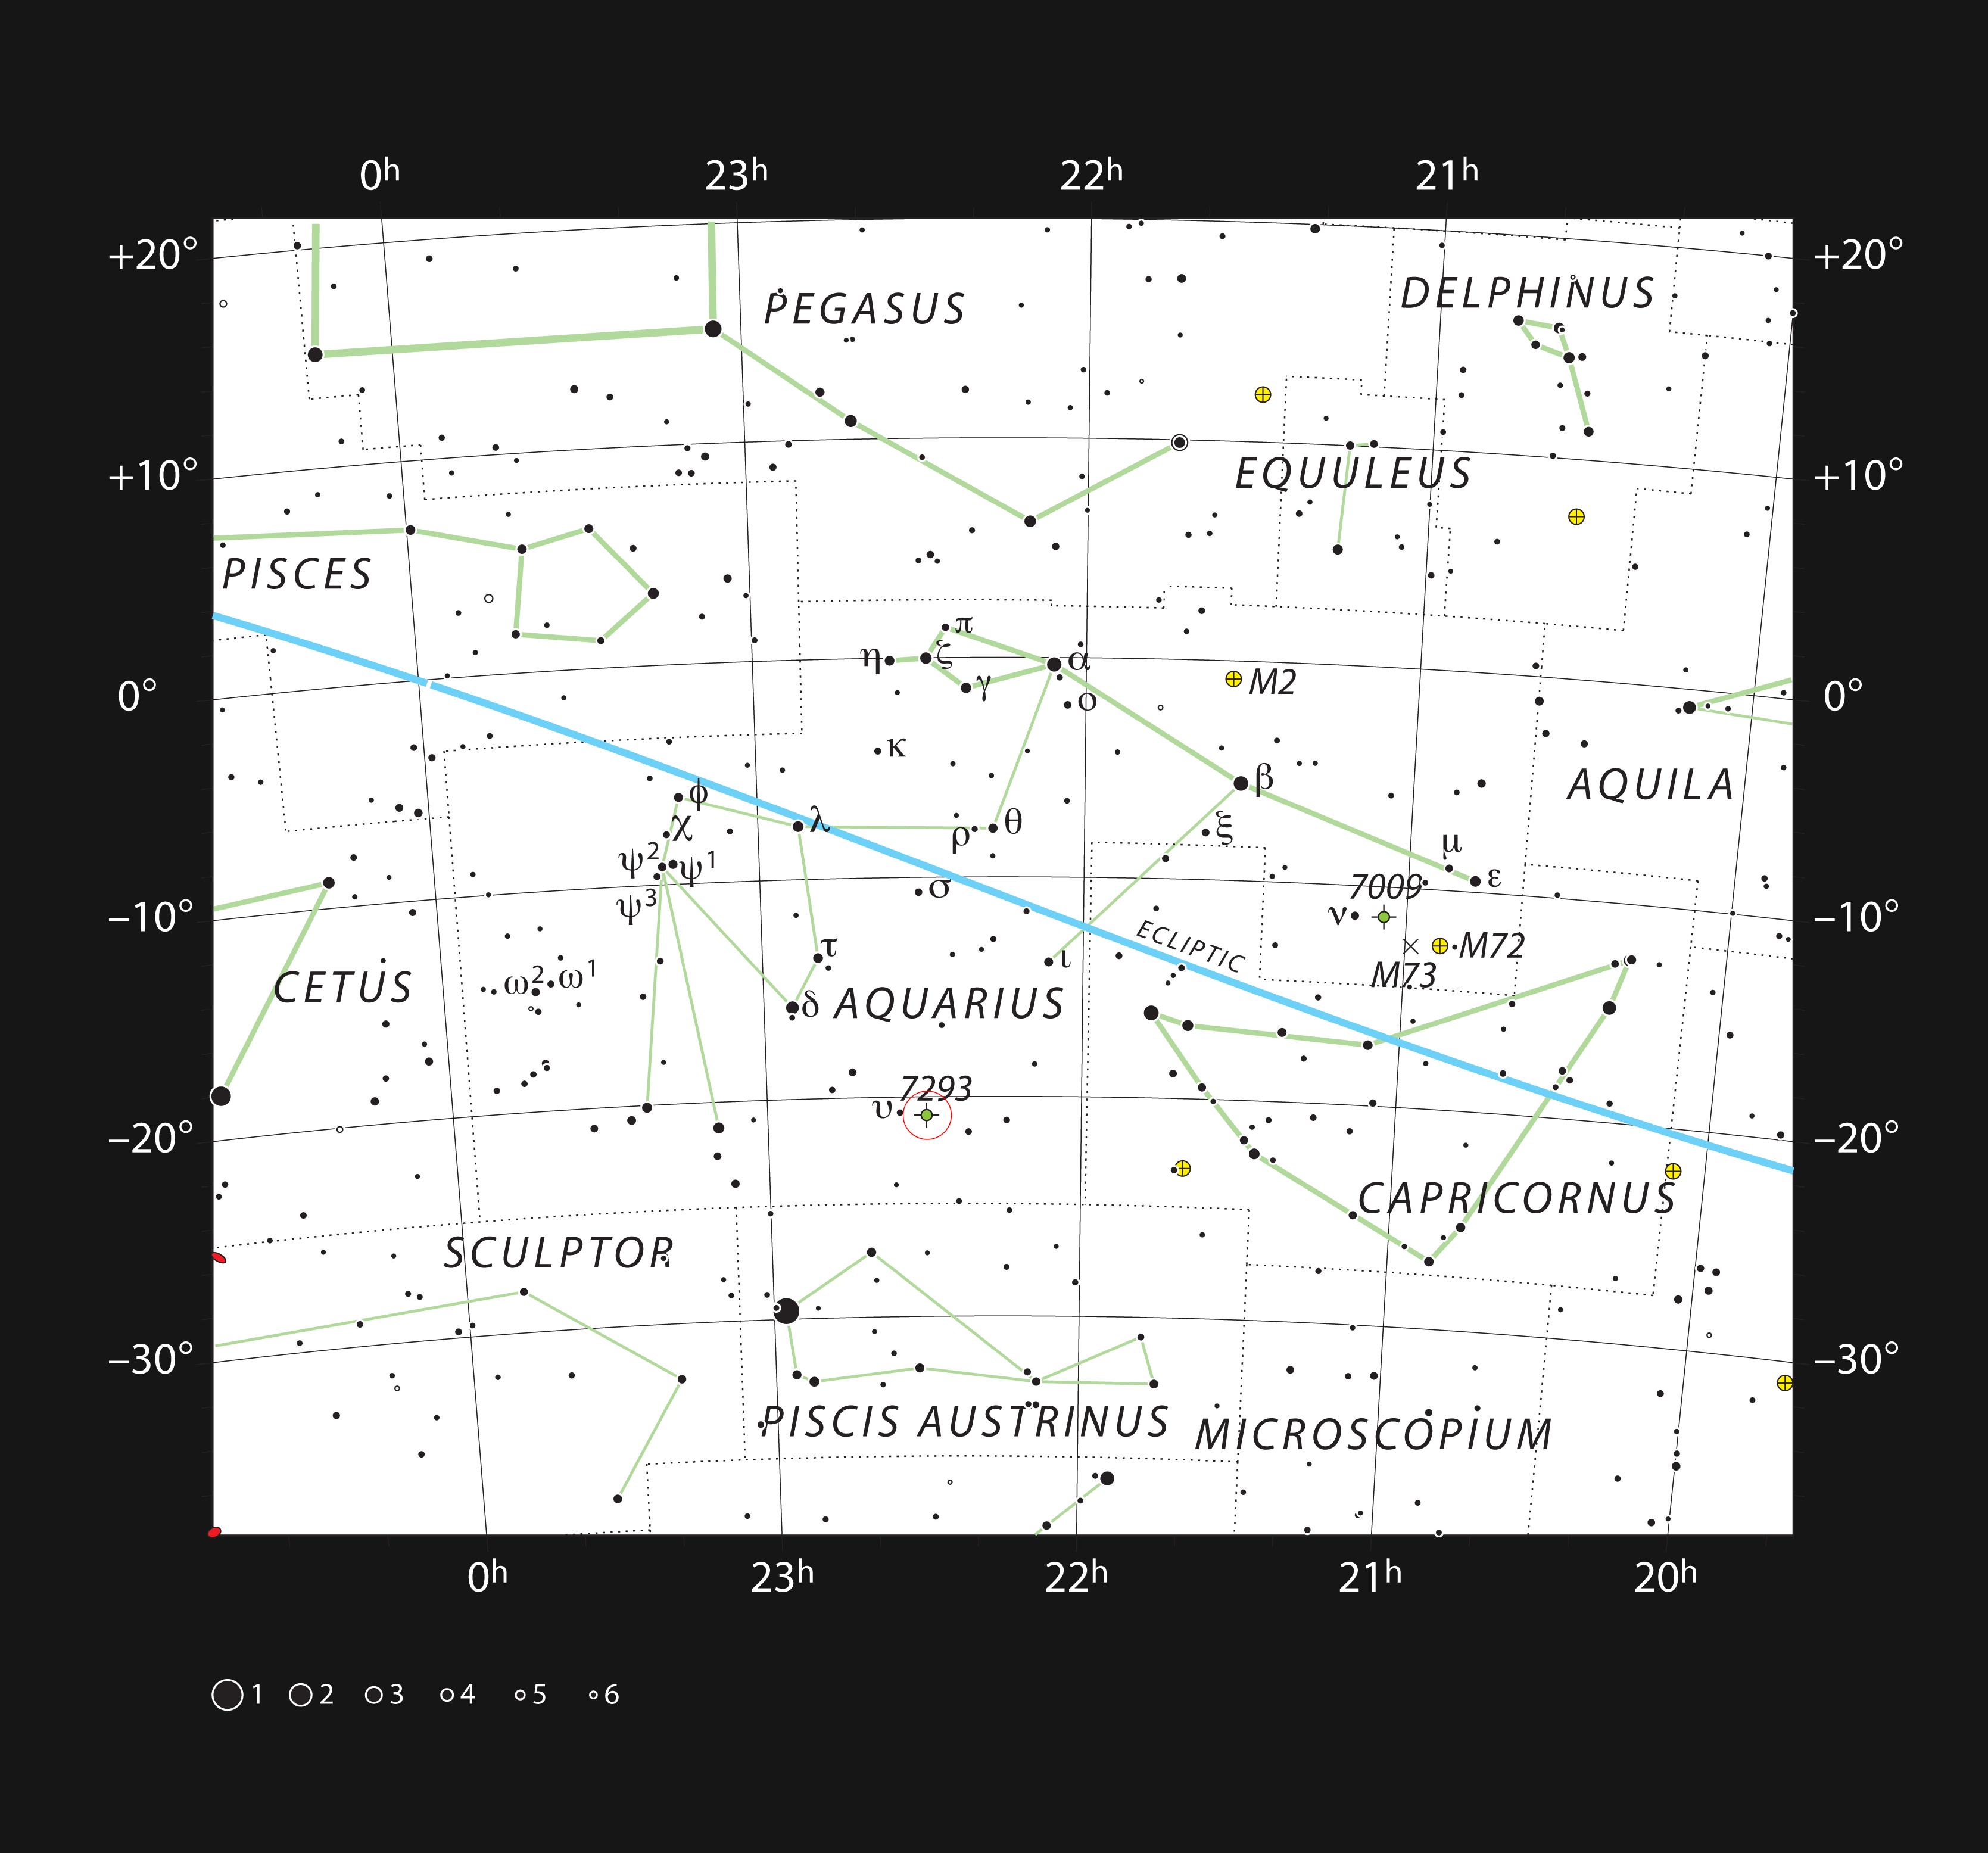

The Helix Nebula in the constellation of Aquarius

This chart shows the location of the Helix Nebula within the constellation of Aquarius. This map shows most of the stars visible to the unaided eye under good conditions and the nebula itself is marked with a red circle. This nebula is large but very faint and can be seen with binoculars or a small telescope only when the sky is exceptionally dark and clear.

Credit: ESO, IAU and Sky & Telescope